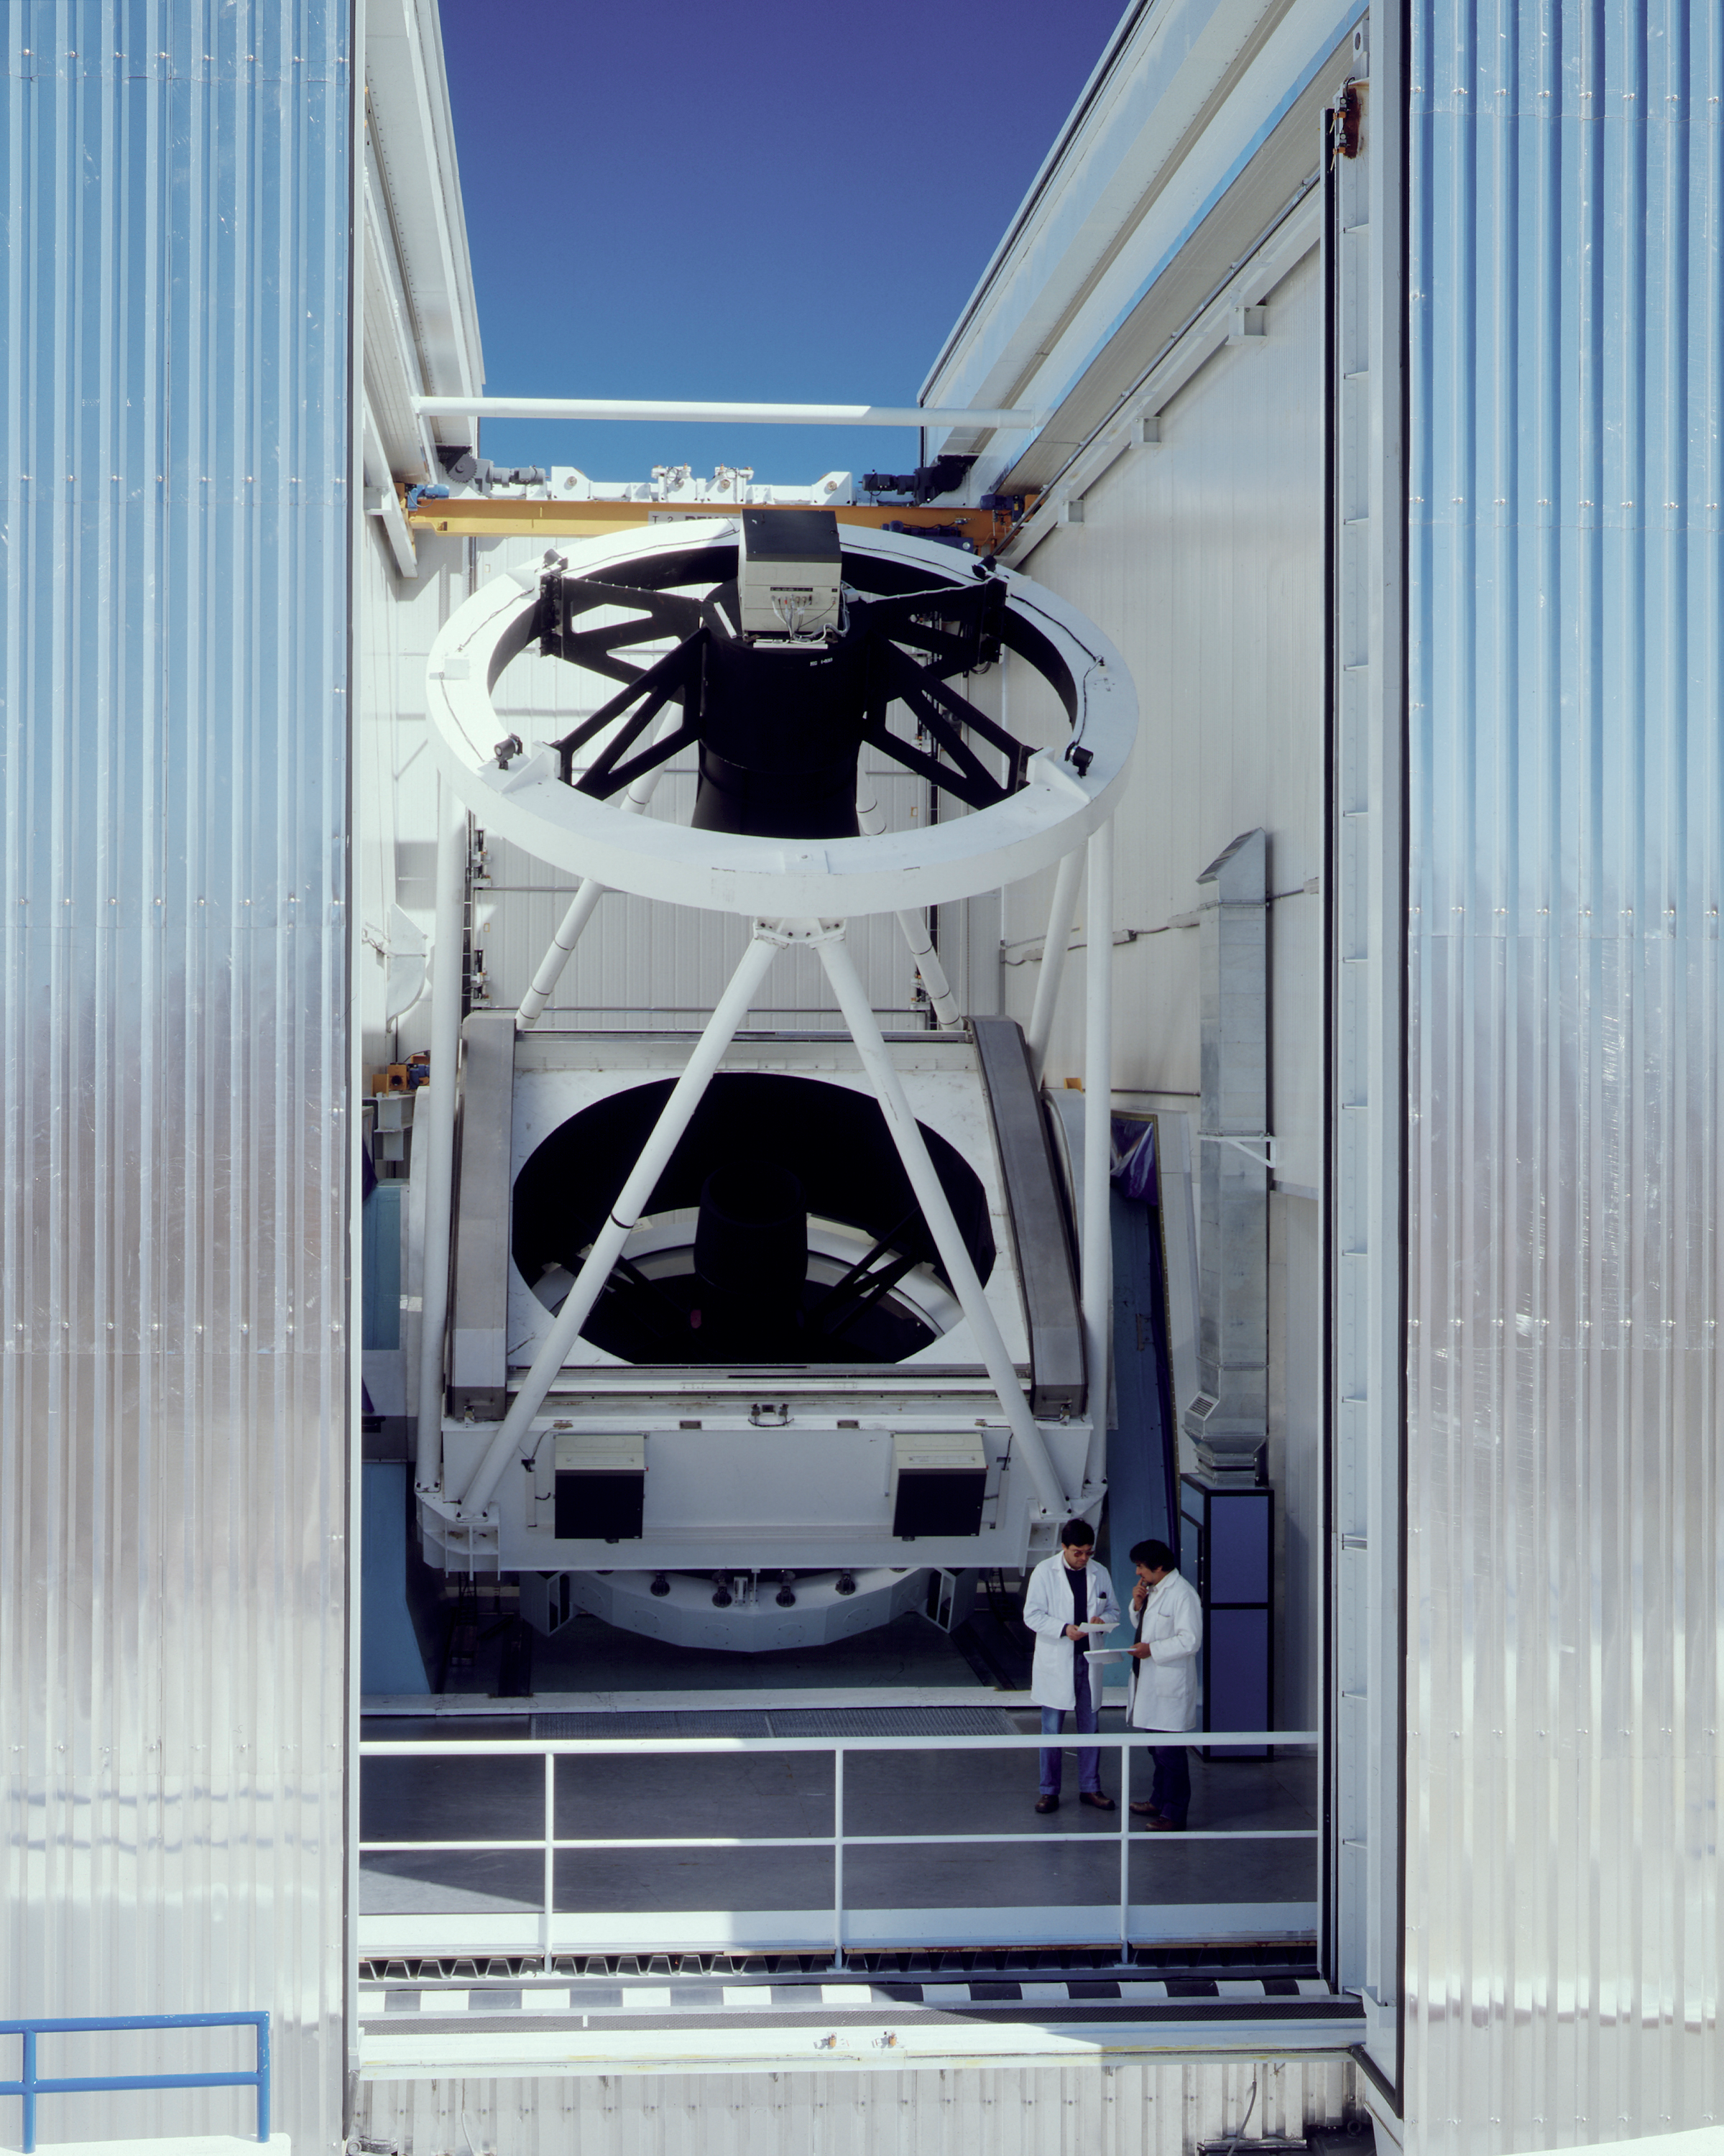

NTT in its enclosure

The ESO 3.6-m New Technology Telescope (NTT) in its octagonal enclosure.

Credit: ESO/C.Madsen